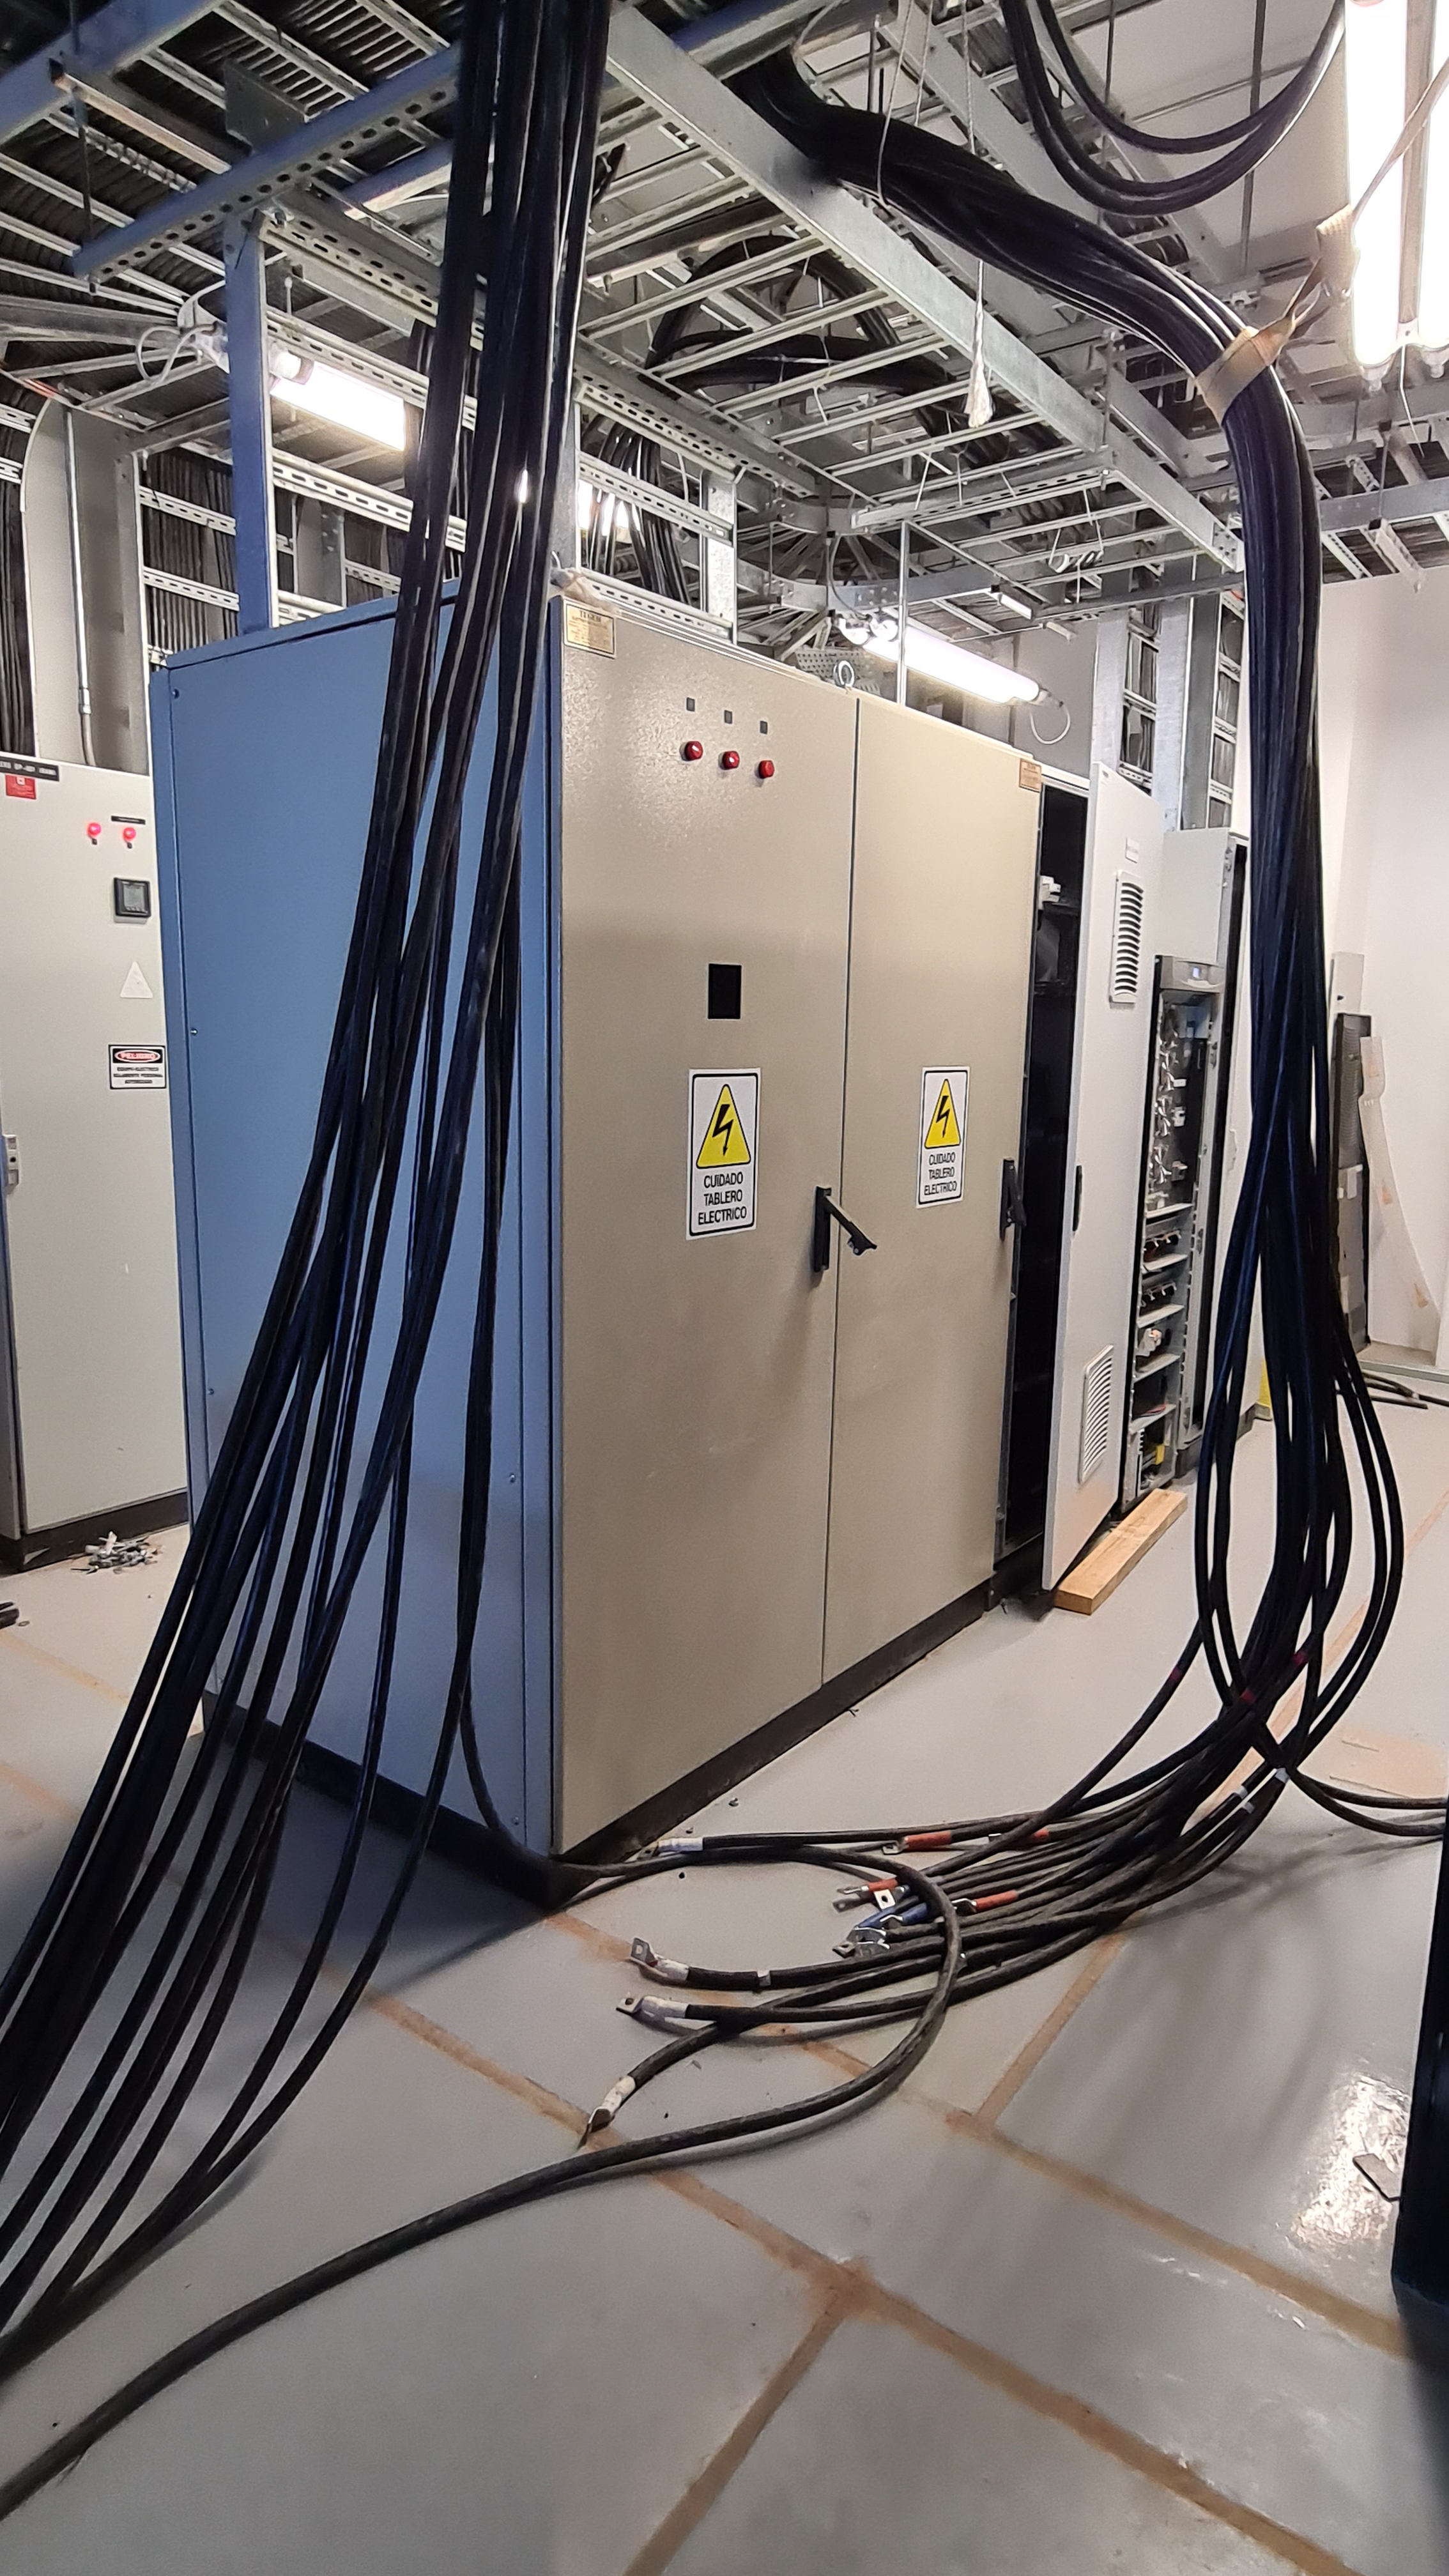

Summit Inspection May 26, 2020

A regular inspection of the Cerro Pachón construction site took place on May 26th. This visit included more work on the Dome and a detailed inspection of Telescope Mount Assembly (TMA) stored materials, as requested by TMA vendor Asturfeito.

Credit: Rubin Observatory/NSF/AURA